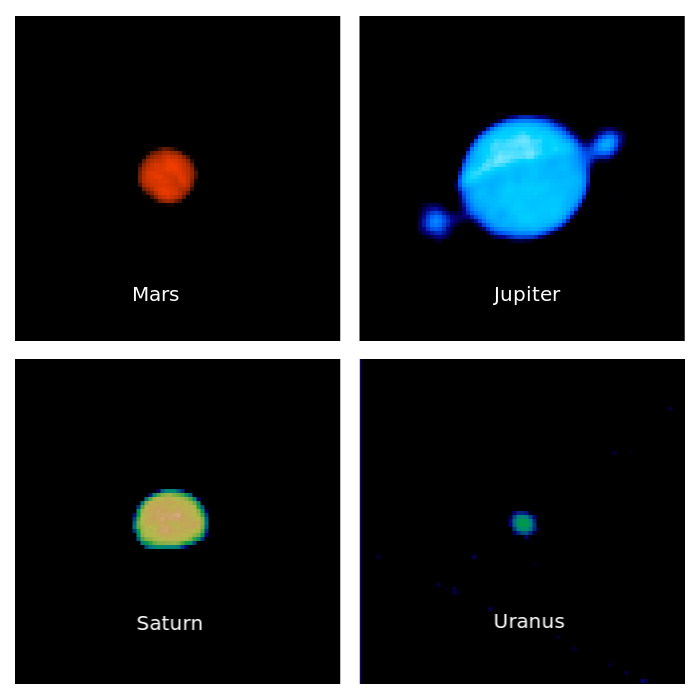

VLASS Sees Planets

Credit: NRAO/AUI/NSF